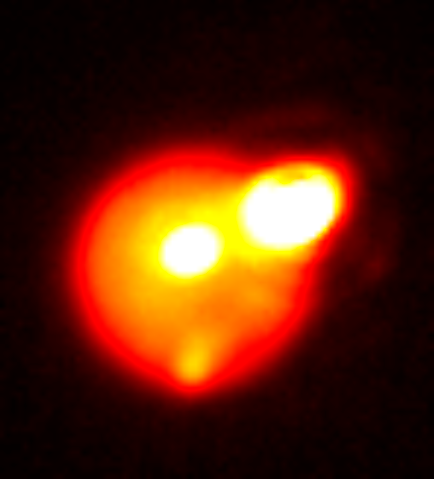

Extreme Volcanism: Image Captures one of the Brightest Volcanoes Ever Seen in the Solar System

Image of Io taken in the near-infrared with adaptive optics at the Gemini North telescope on August 29. In addition to the extremely bright eruption on the upper right limb of the satellite, the lava lake Loki is visible in the middle of Io’s disk, as well as the fading eruption that was detected earlier in the month by de Pater on the southern (bottom) limb. Io is about one arcsecond across.

Credit: Katherine de Kleer/UC Berkeley/Gemini Observatory/AURA